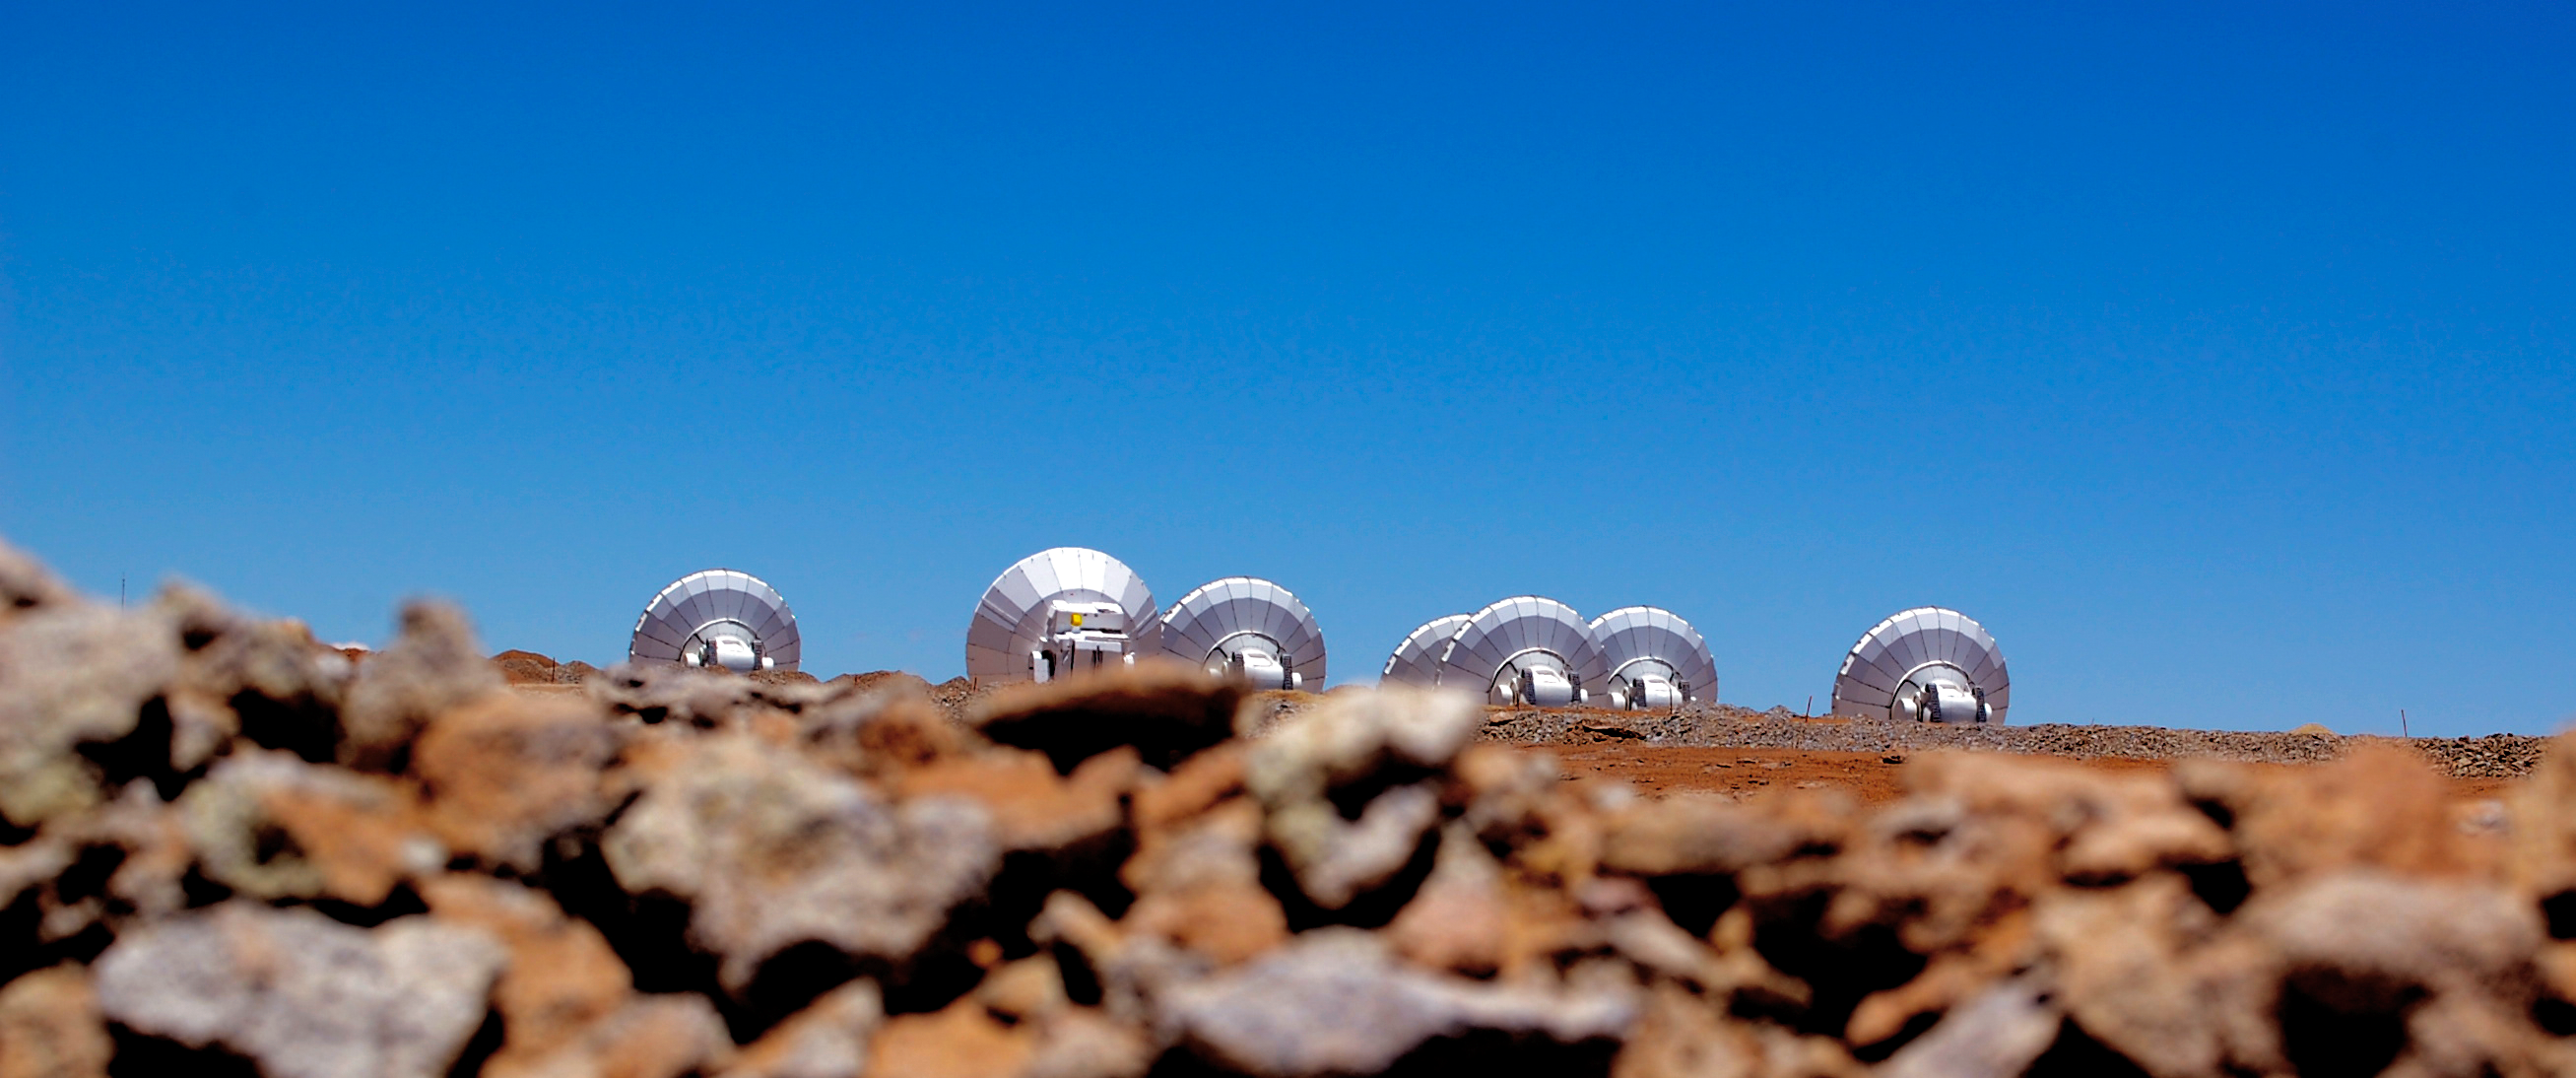

Peeking

Peeking over rocks to glimpse antennas from ALMA (the Atacama Large Millimeter/submillimeter Array).

Credit: ESO